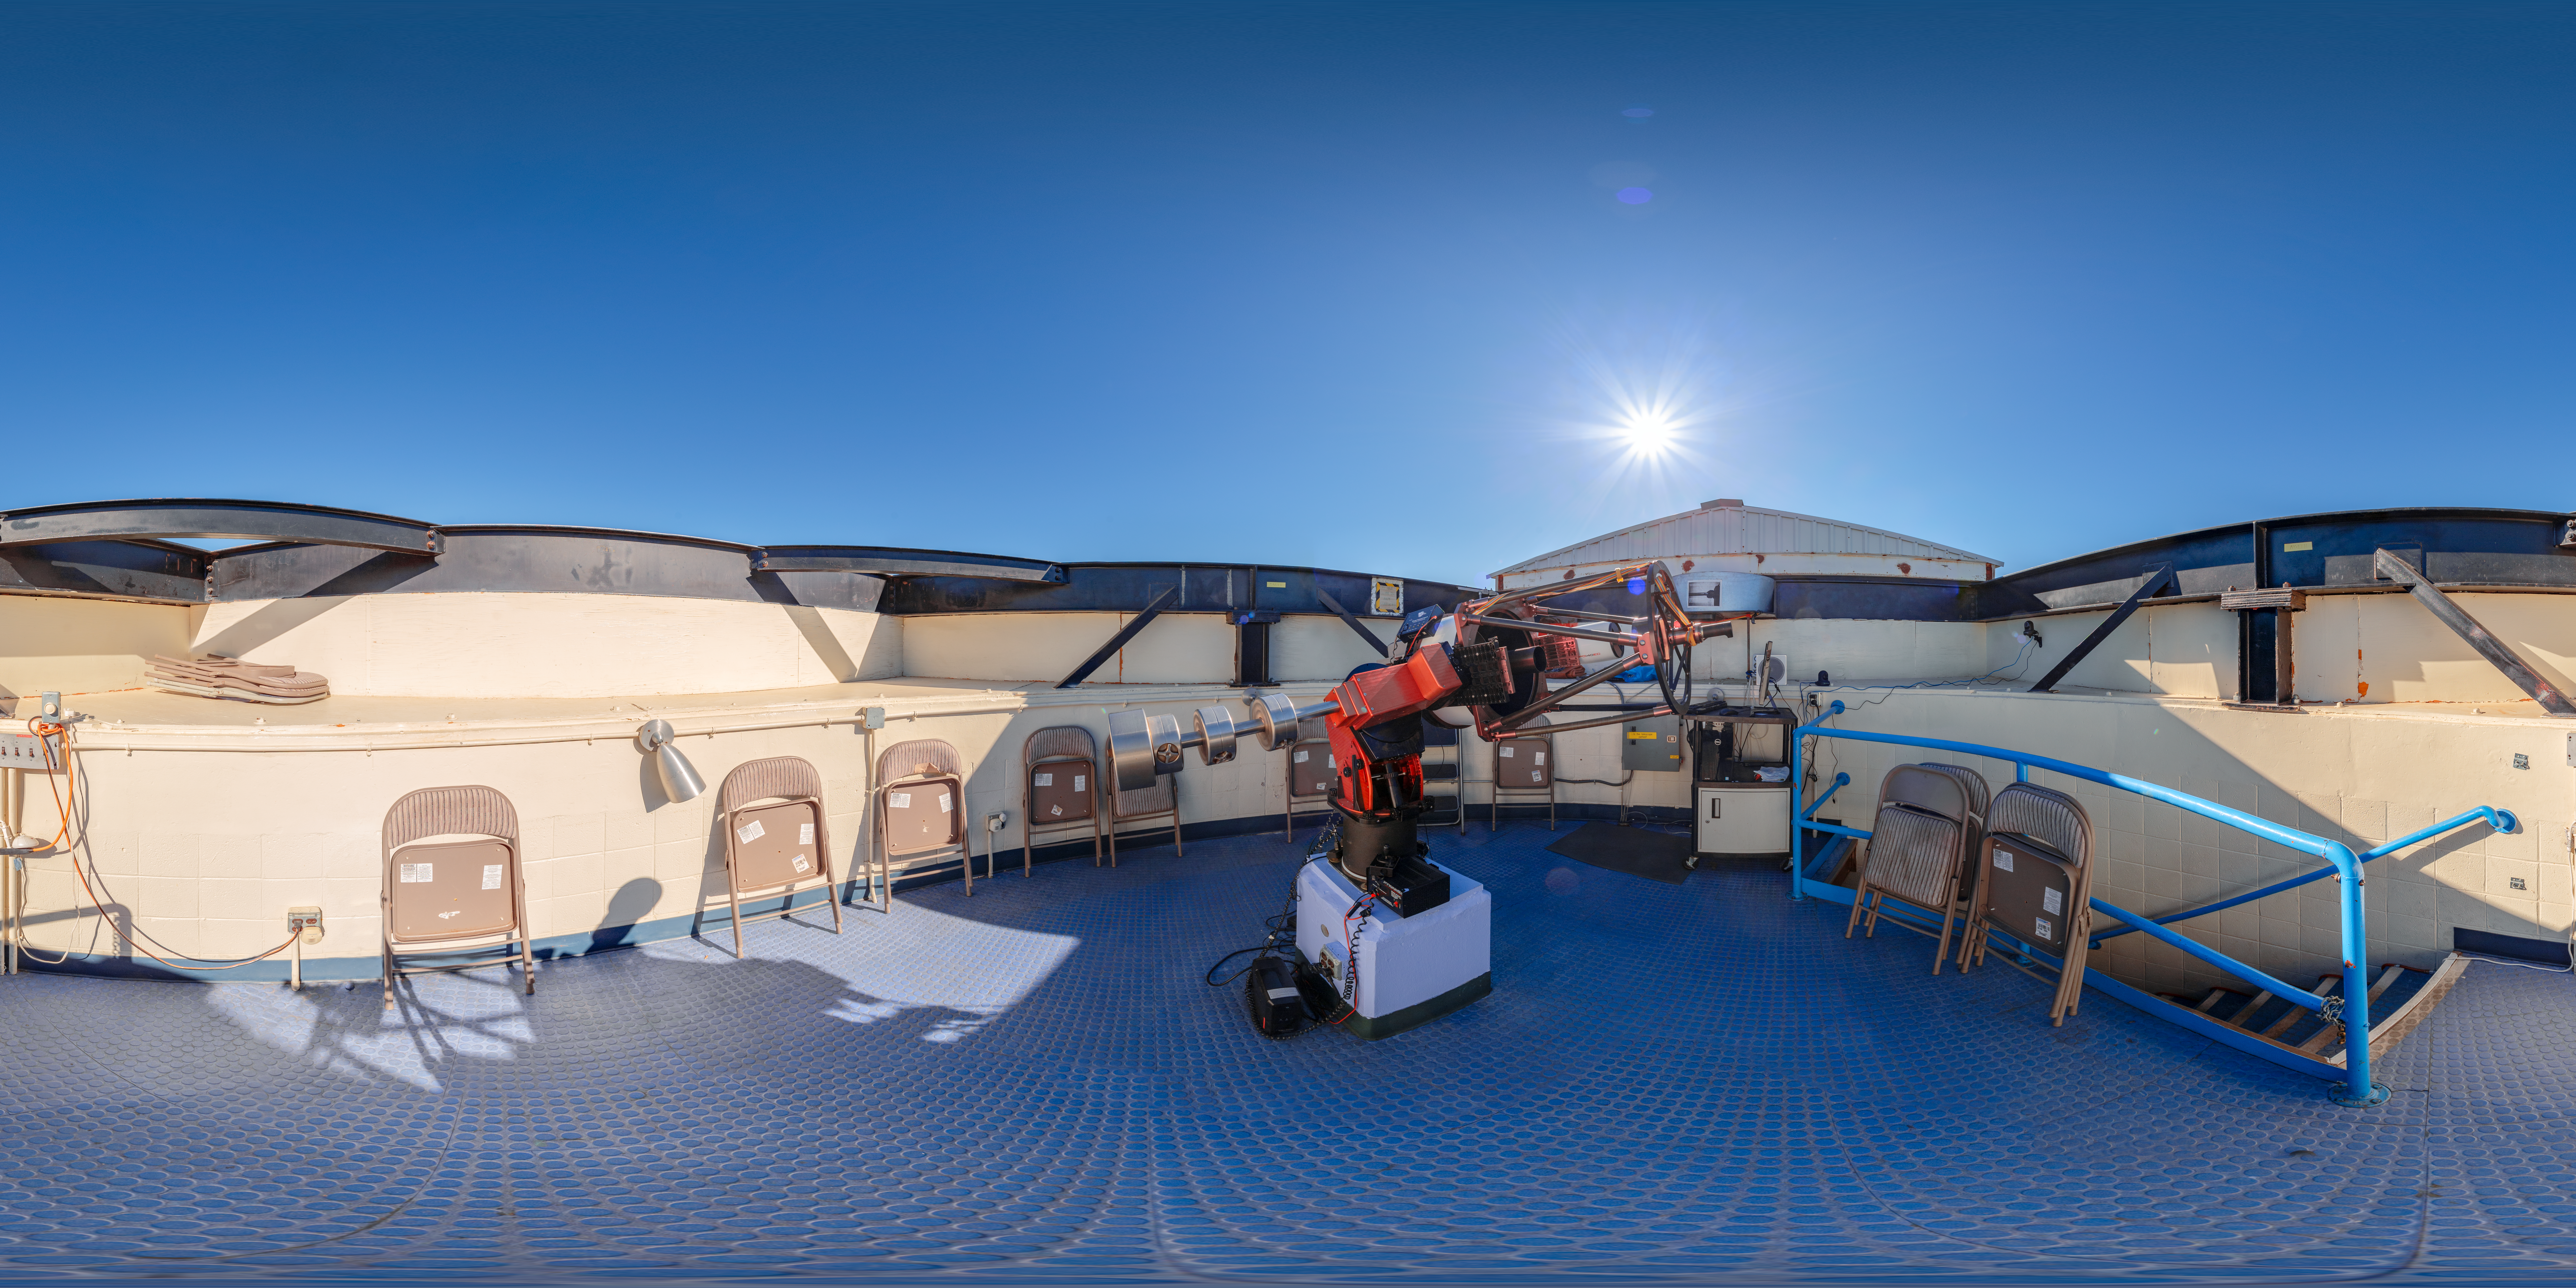

Visitor Center Roll Off Roof Observatory 360 Panorama

A 360 panorama of the Visitor Center Roll Off Roof Observatory on Kitt Peak National Observatory in Arizona.

A dome view of this image can be viewed here.

Credit: KPNO/NOIRLab/NSF/AURA/T. Slovinský